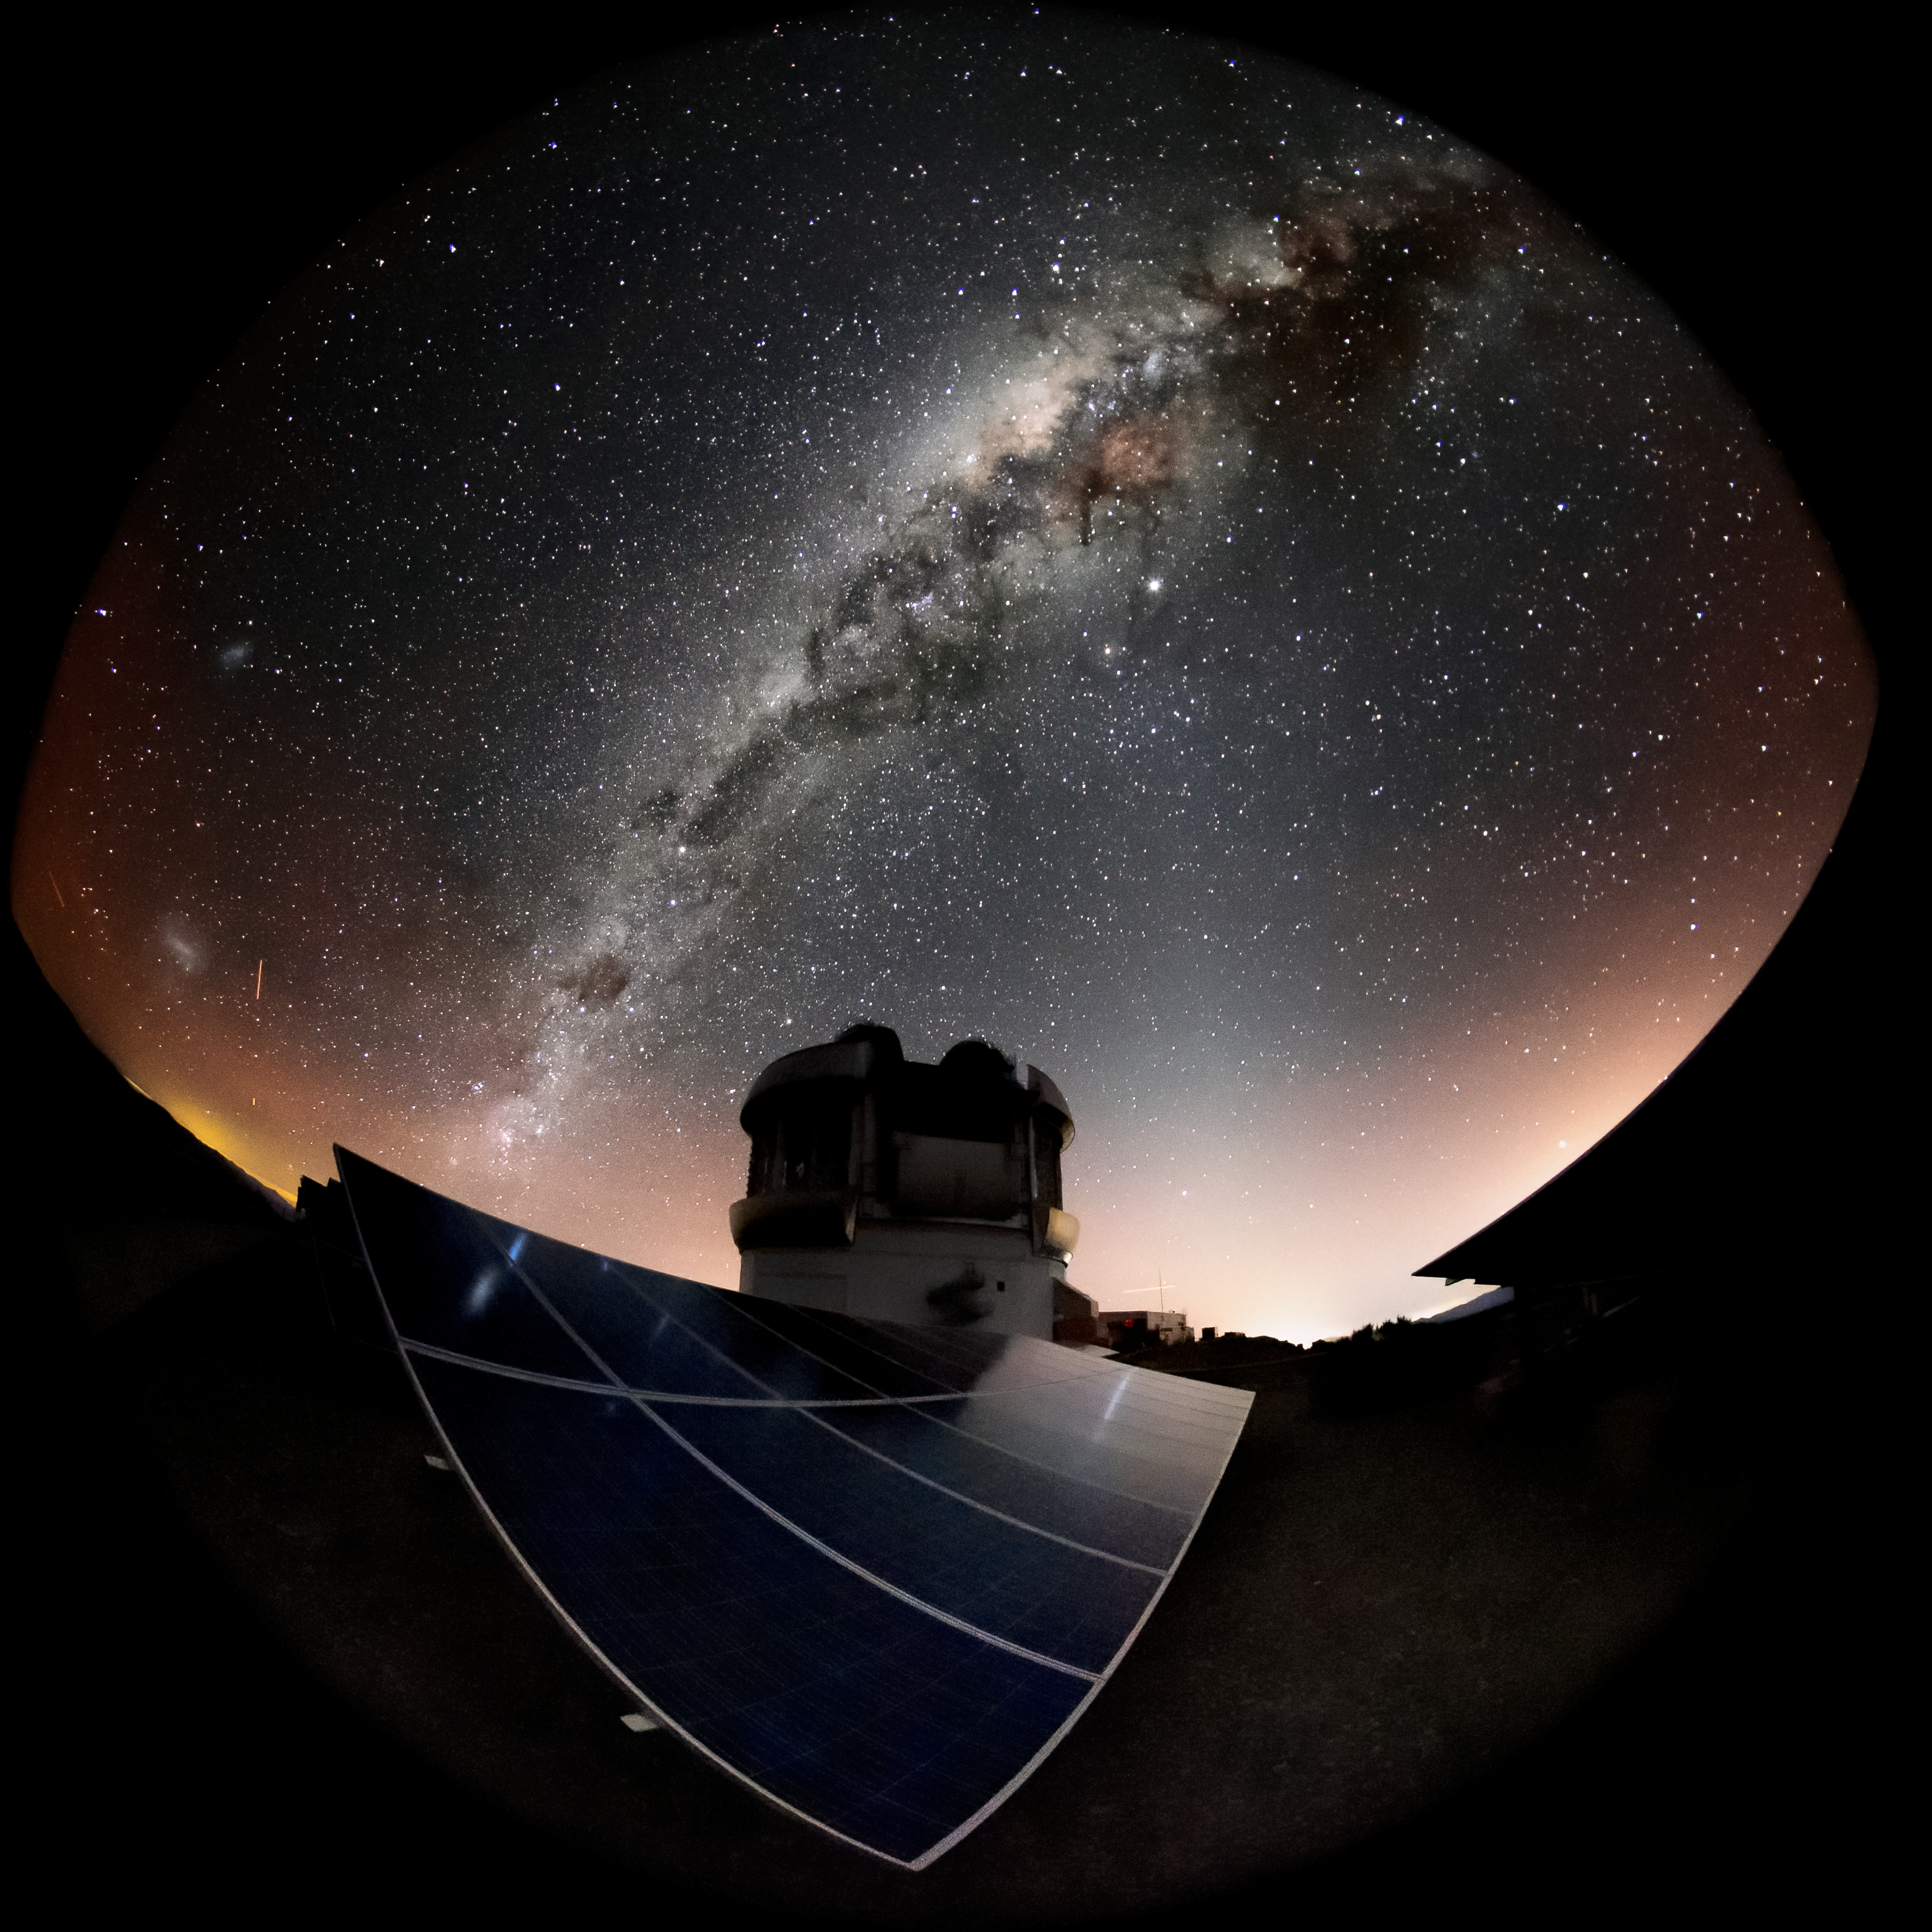

The Milky Way and Magellanic Clouds over Gemini South

This wide-angle shot shows the Milky Way - and the Magellanic Clouds too - over Gemini South. Gemini South is part of the International Gemini Observatory, a program of NSF NOIRLab.

Credit: International Gemini Observatory/NOIRLab/AURA/NSF/M. Paredes